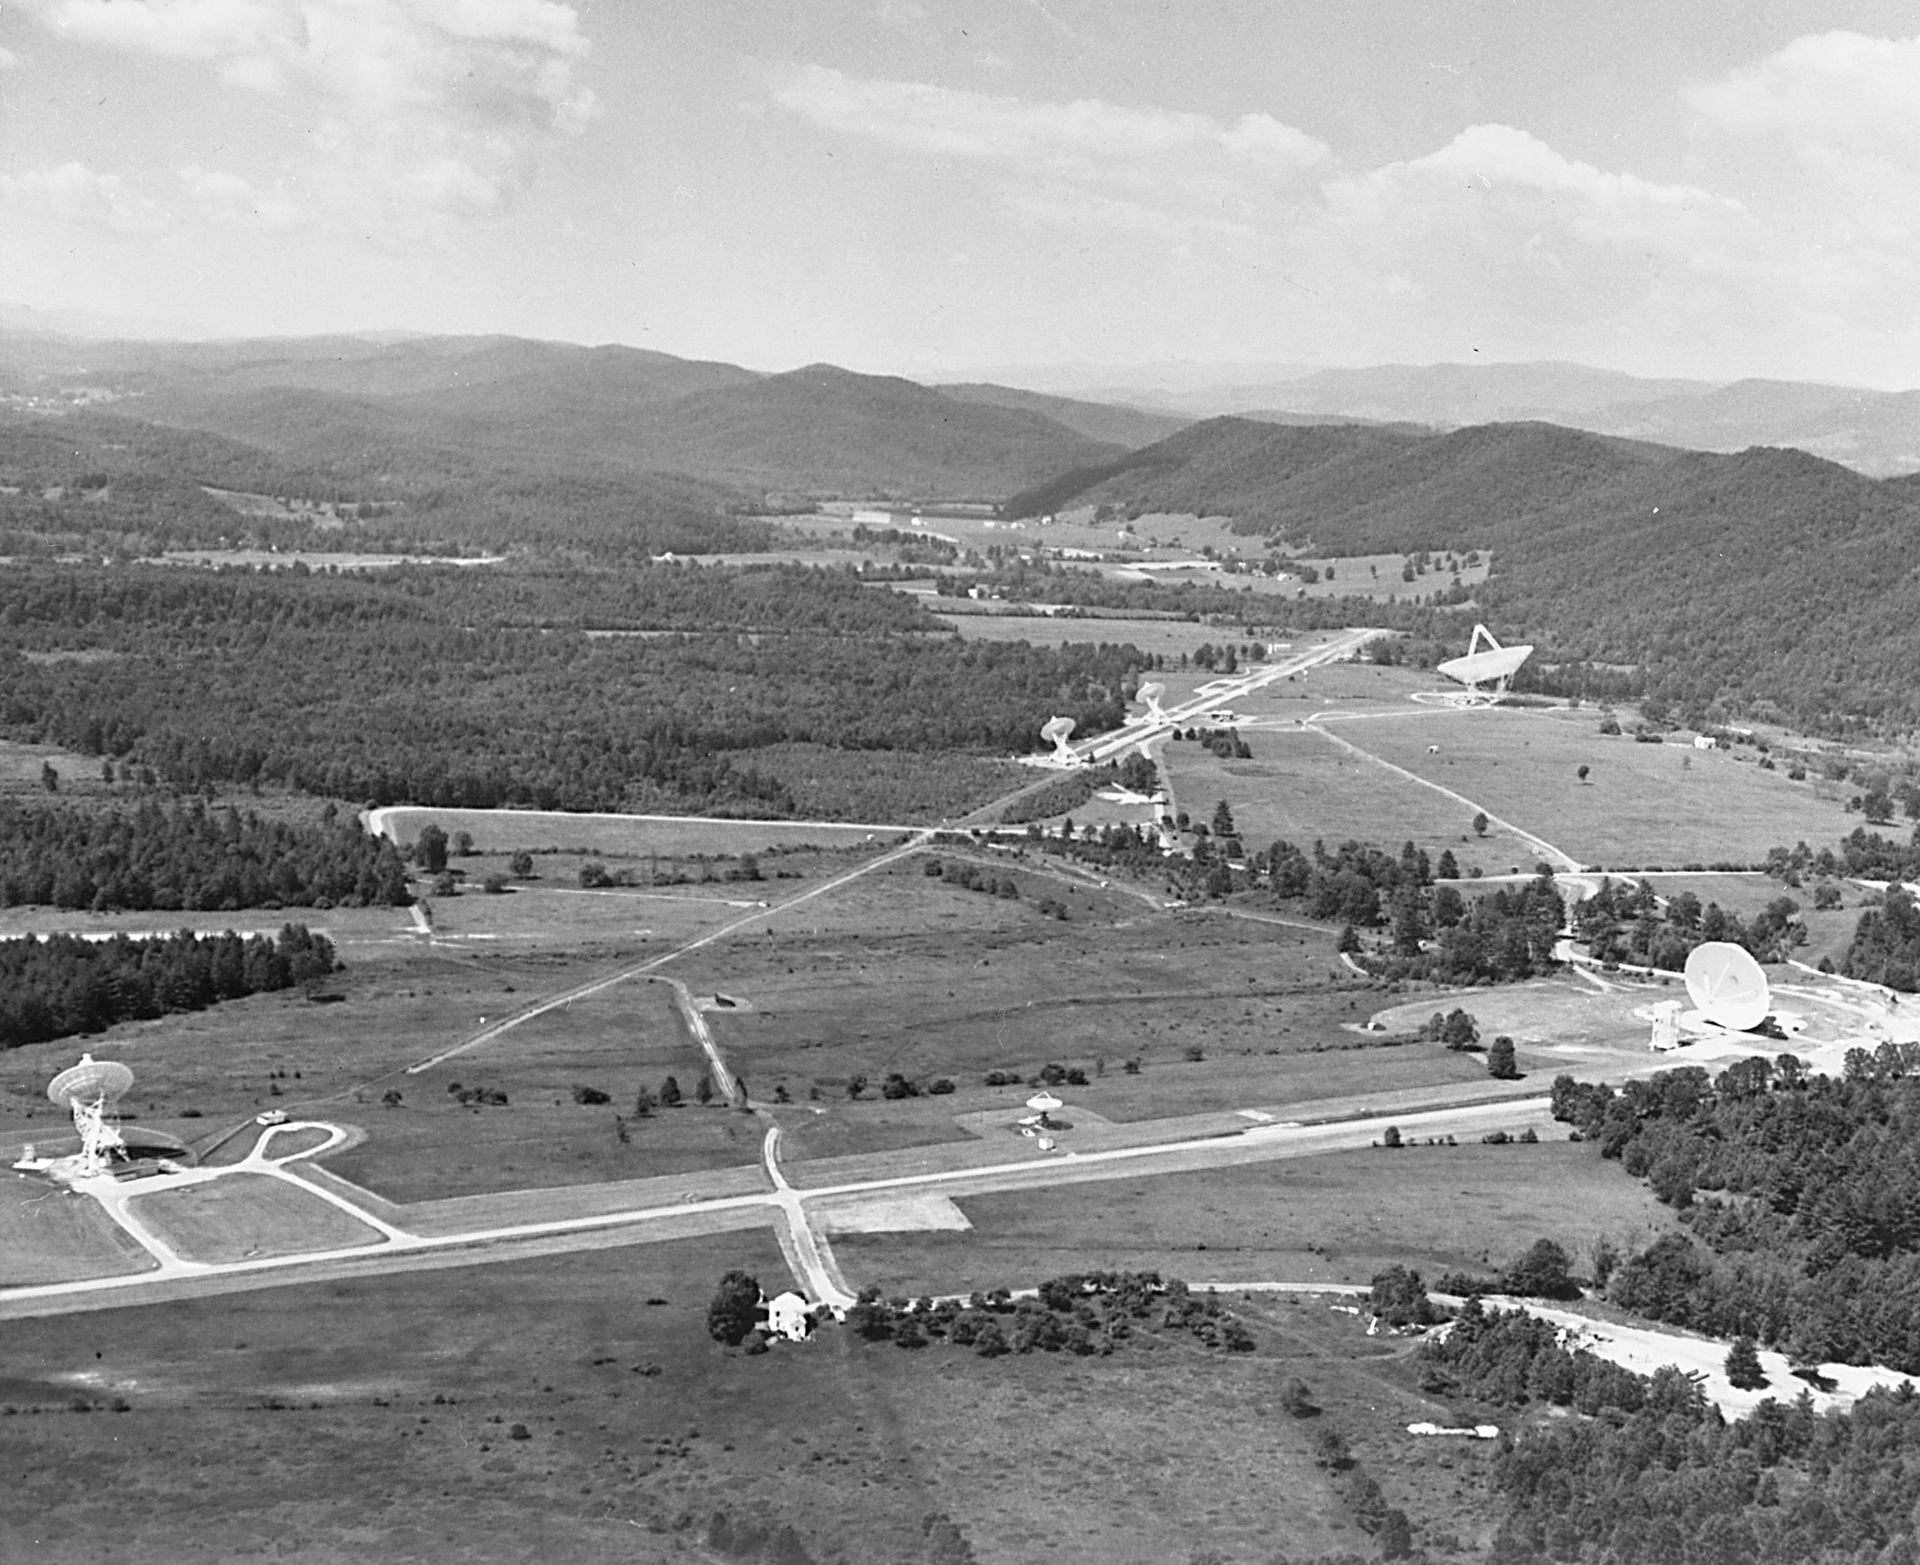

Green Bank Observatory

The Green Bank site, circa 1980, in an aerial shot from the north. The telescopes are, from left to right, the 85-foot Howard E. Tatel, the 40-foot, the 85-3 and 85-2 elements of the Green Bank Interferometer, and 300-foot, and the 140-foot (43-meter) in its downward aiming maintenance position. A fourth member of the GBI, the 42-foot, would have been 13 miles away on a hilltop.

Credit: NRAO/AUI/NSF